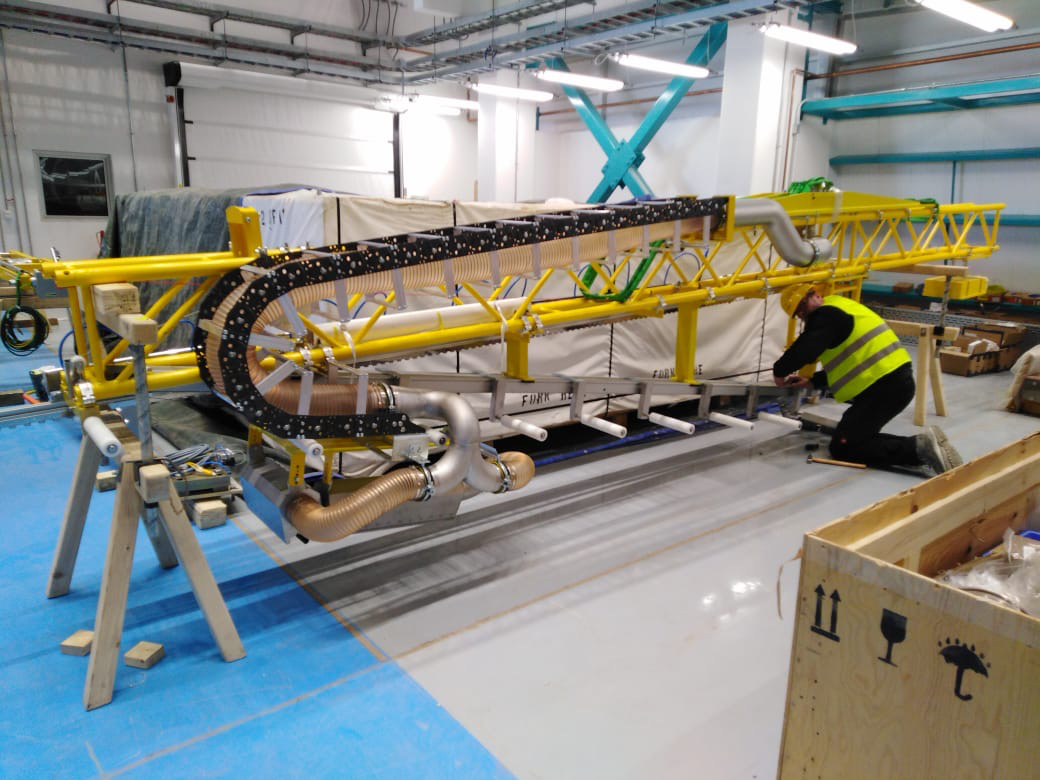

Coating Plant Assembly on Summit

A crew from Von Ardenne, the LSST Coating Chamber vendor, is currently onsite at the LSST summit facility building, performing work on the Coating Chamber, which arrived at the summit in November 2018. According to Tomislav Vucina, LSST Coatings Engineer, "The LSST Coating Chamber will be the largest, most modern, and most powerful mirror coating mechanism used by any telescope in the world." The Coating Chamber, which was constructed in Germany, is now beginning a six-month program of “assembly, integration, and commissioning,” which refers to installation of all components of the Coating Plant, and the testing necessary to ensure that everything works the way it’s supposed to. After final acceptance, and after both LSST mirrors arrive, the Coating Plant will be used to coat the Primary/Tertiary Mirror (M1M3) with aluminum, and the Secondary Mirror (M2) with silver.

Credit: Rubin Observatory/NSF/AURA